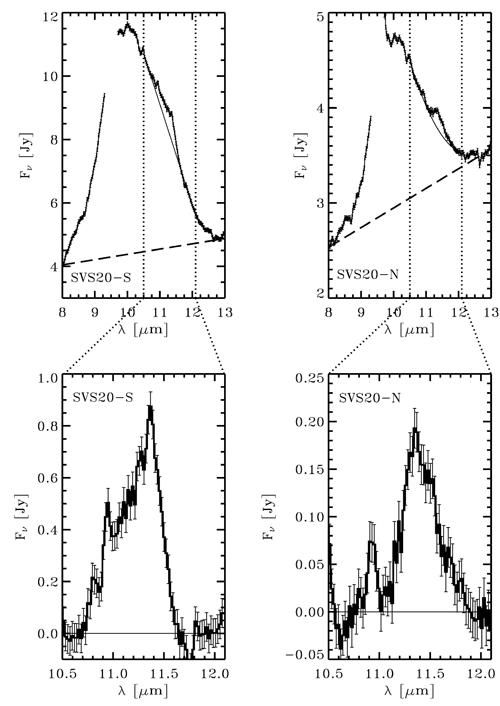

Star Pair Grows Dust in Early Youth

Top: T-ReCS mid-infrared spectra of SVS20-S and SVS20-N after removal of the envelope line-of-sight extinction model. The slanted dashed lines represent the continuum level for the overall emission. Bottom: the 10.5 to 12.1 micron spectra for the two protostars after subtraction of the local continuum. The spectra are dominated by amorphous olivine. Both sources show peaks near 11.3 and 10.9 microns. The central peak near 11.3 microns is tentatively associated with fosterite. The narrower peak at 10.9 microns is tentatively associated with enstatite. Enstatite and fosterite are two forms of crystalline silicates.

Credit: International Gemini Observatory/NOIRLab/NSF/AURA